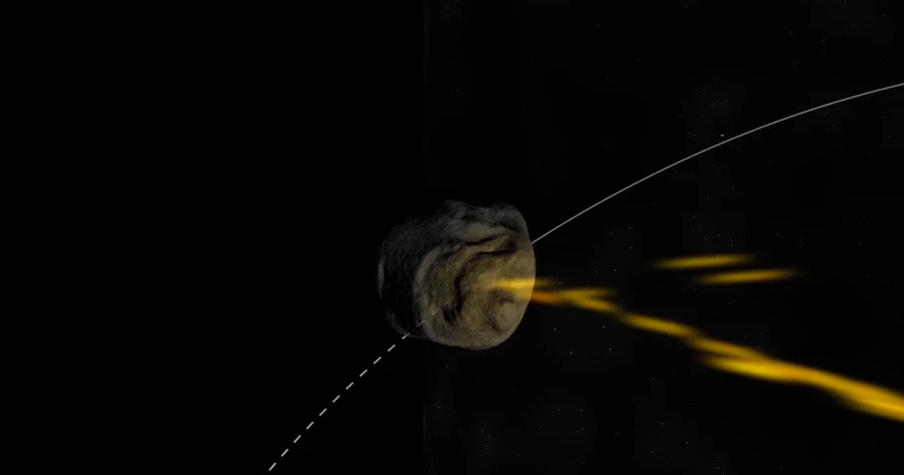

Animation of Yarkovsky Drift

Credit: Bill Saxton (NRAO/AUI/NSF). Music: Mark Mercury.